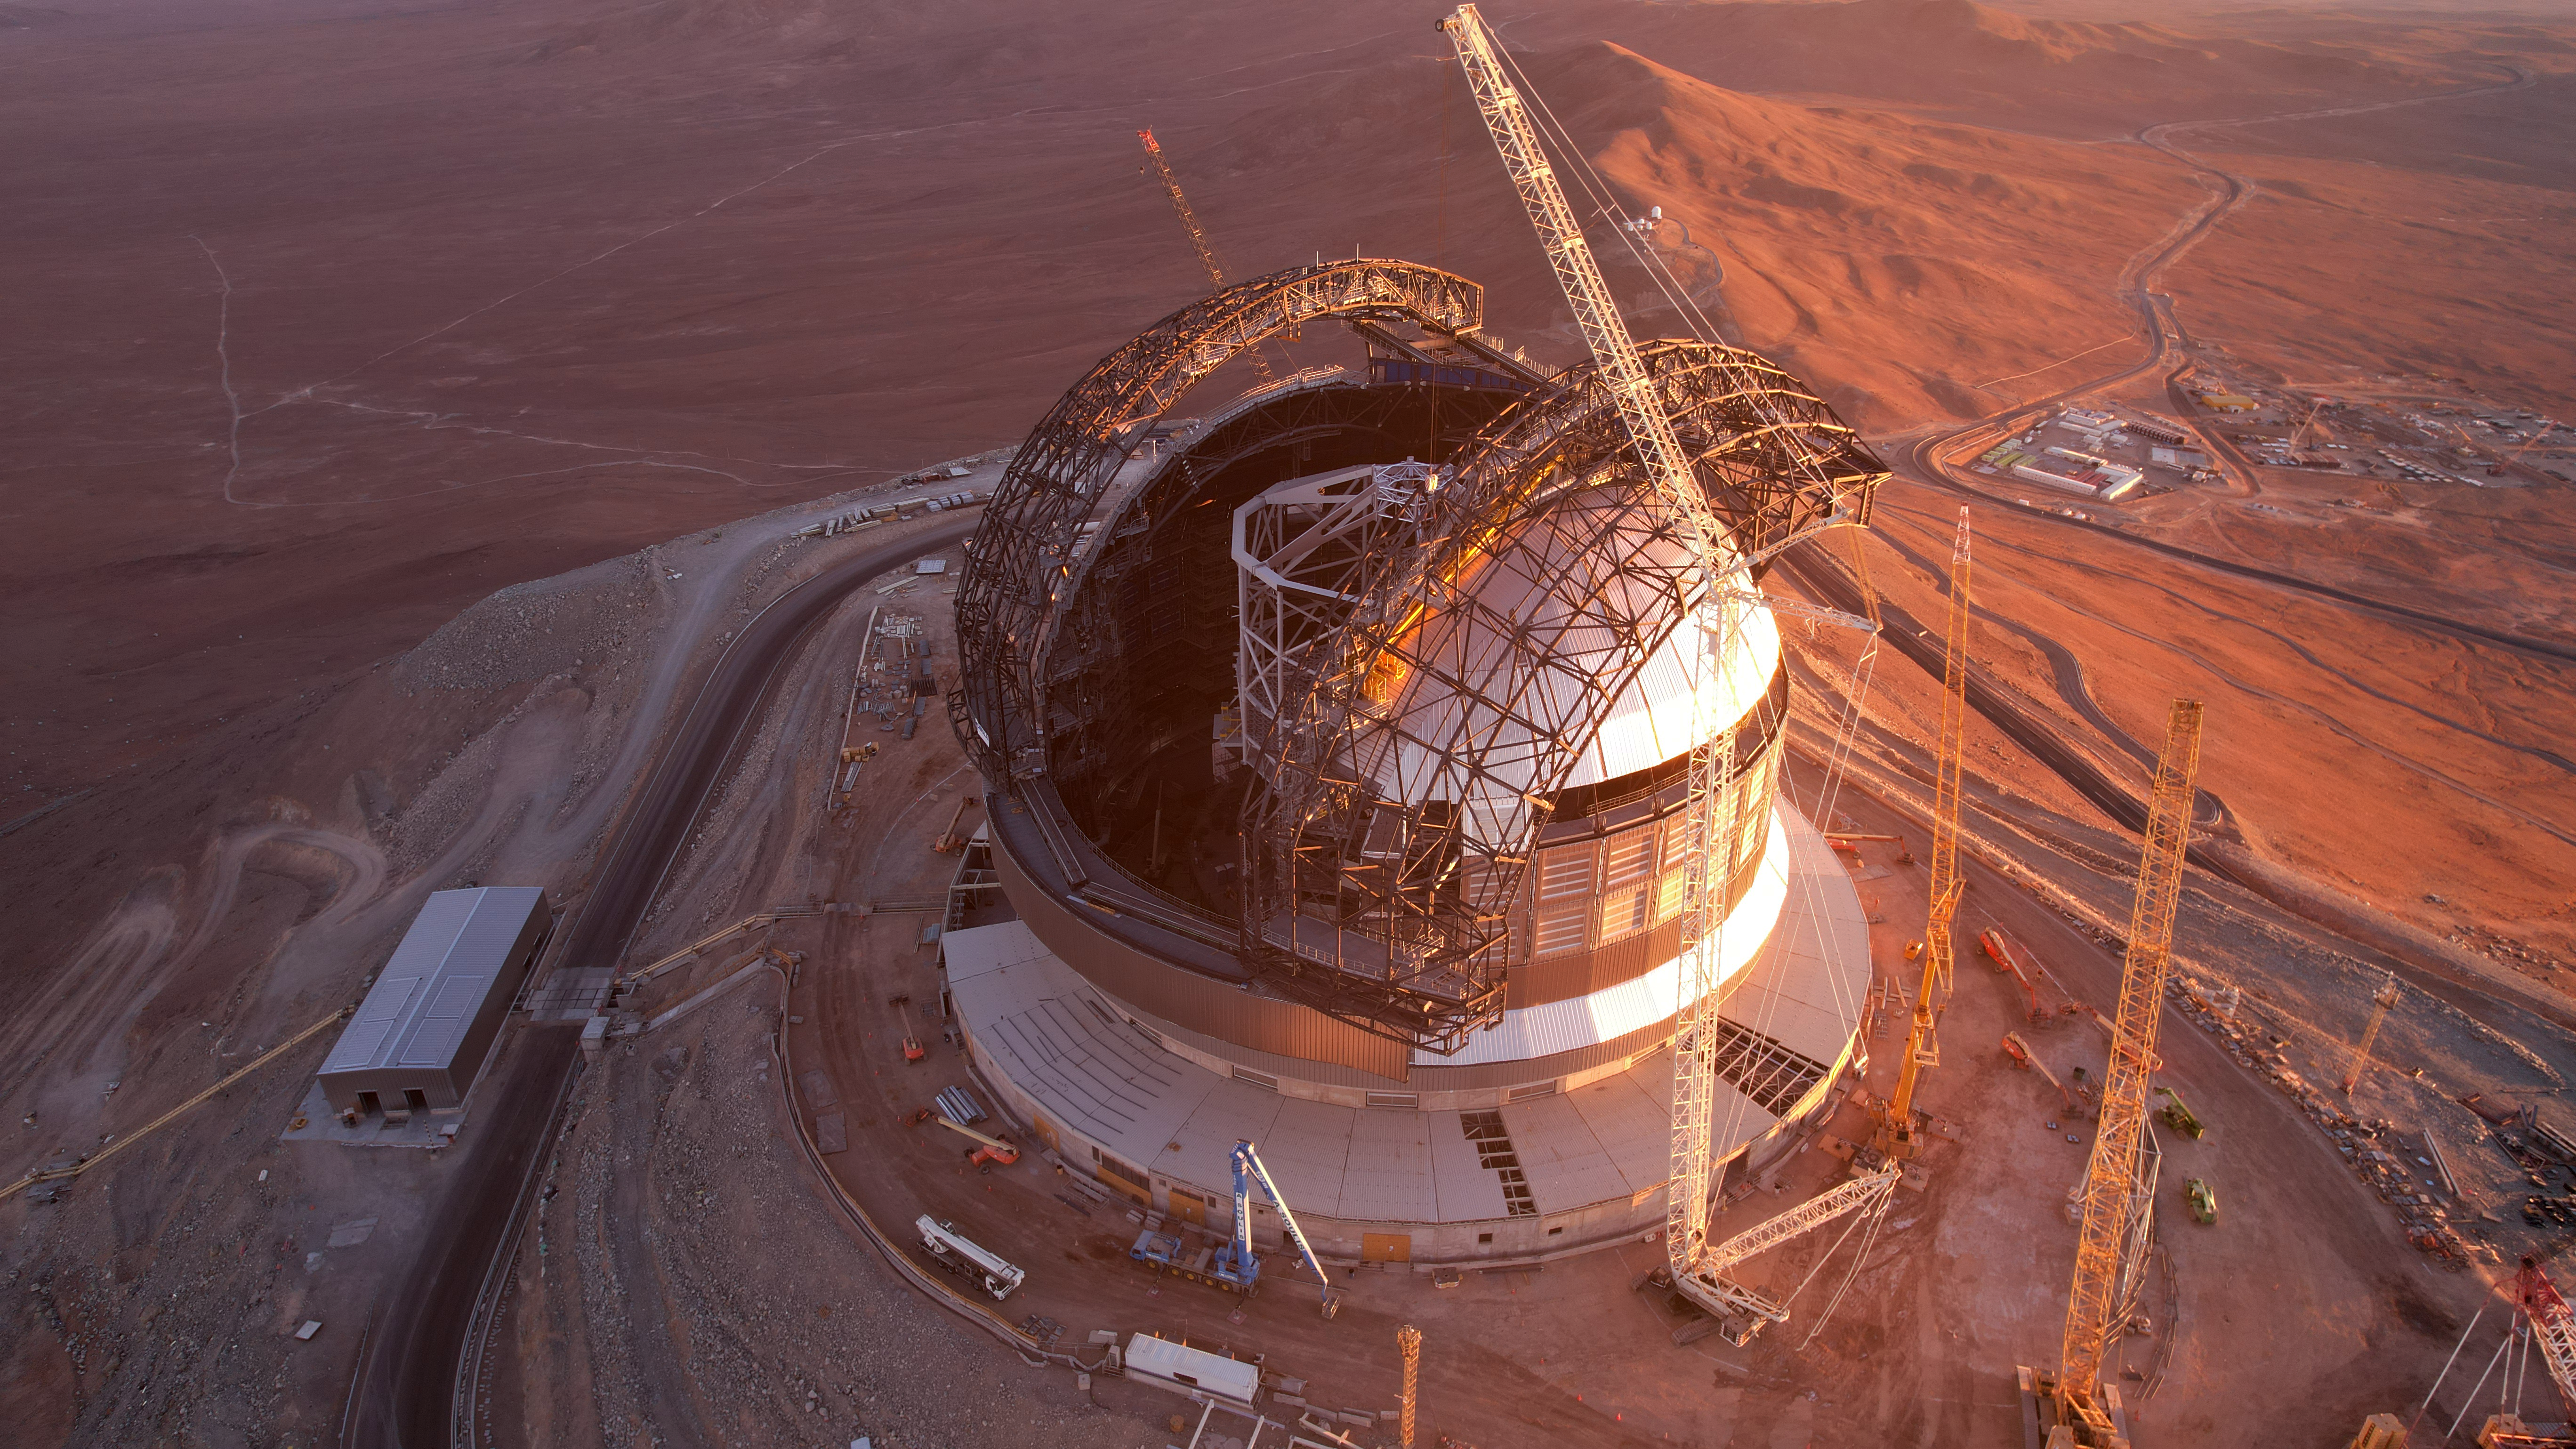

A golden construction site

This photo was taken on 1 May 2025 at Cerro Armazones in Chile's Atacama Desert, where ESO's Extremely Large Telescope (ELT) is bathed in the light from a golden sunset. The white support beams for the main mirror structure are peaking out of the dome, flanked by the skeleton structure for what will be the dome doors.

Credit: ESO/G. Vecchia